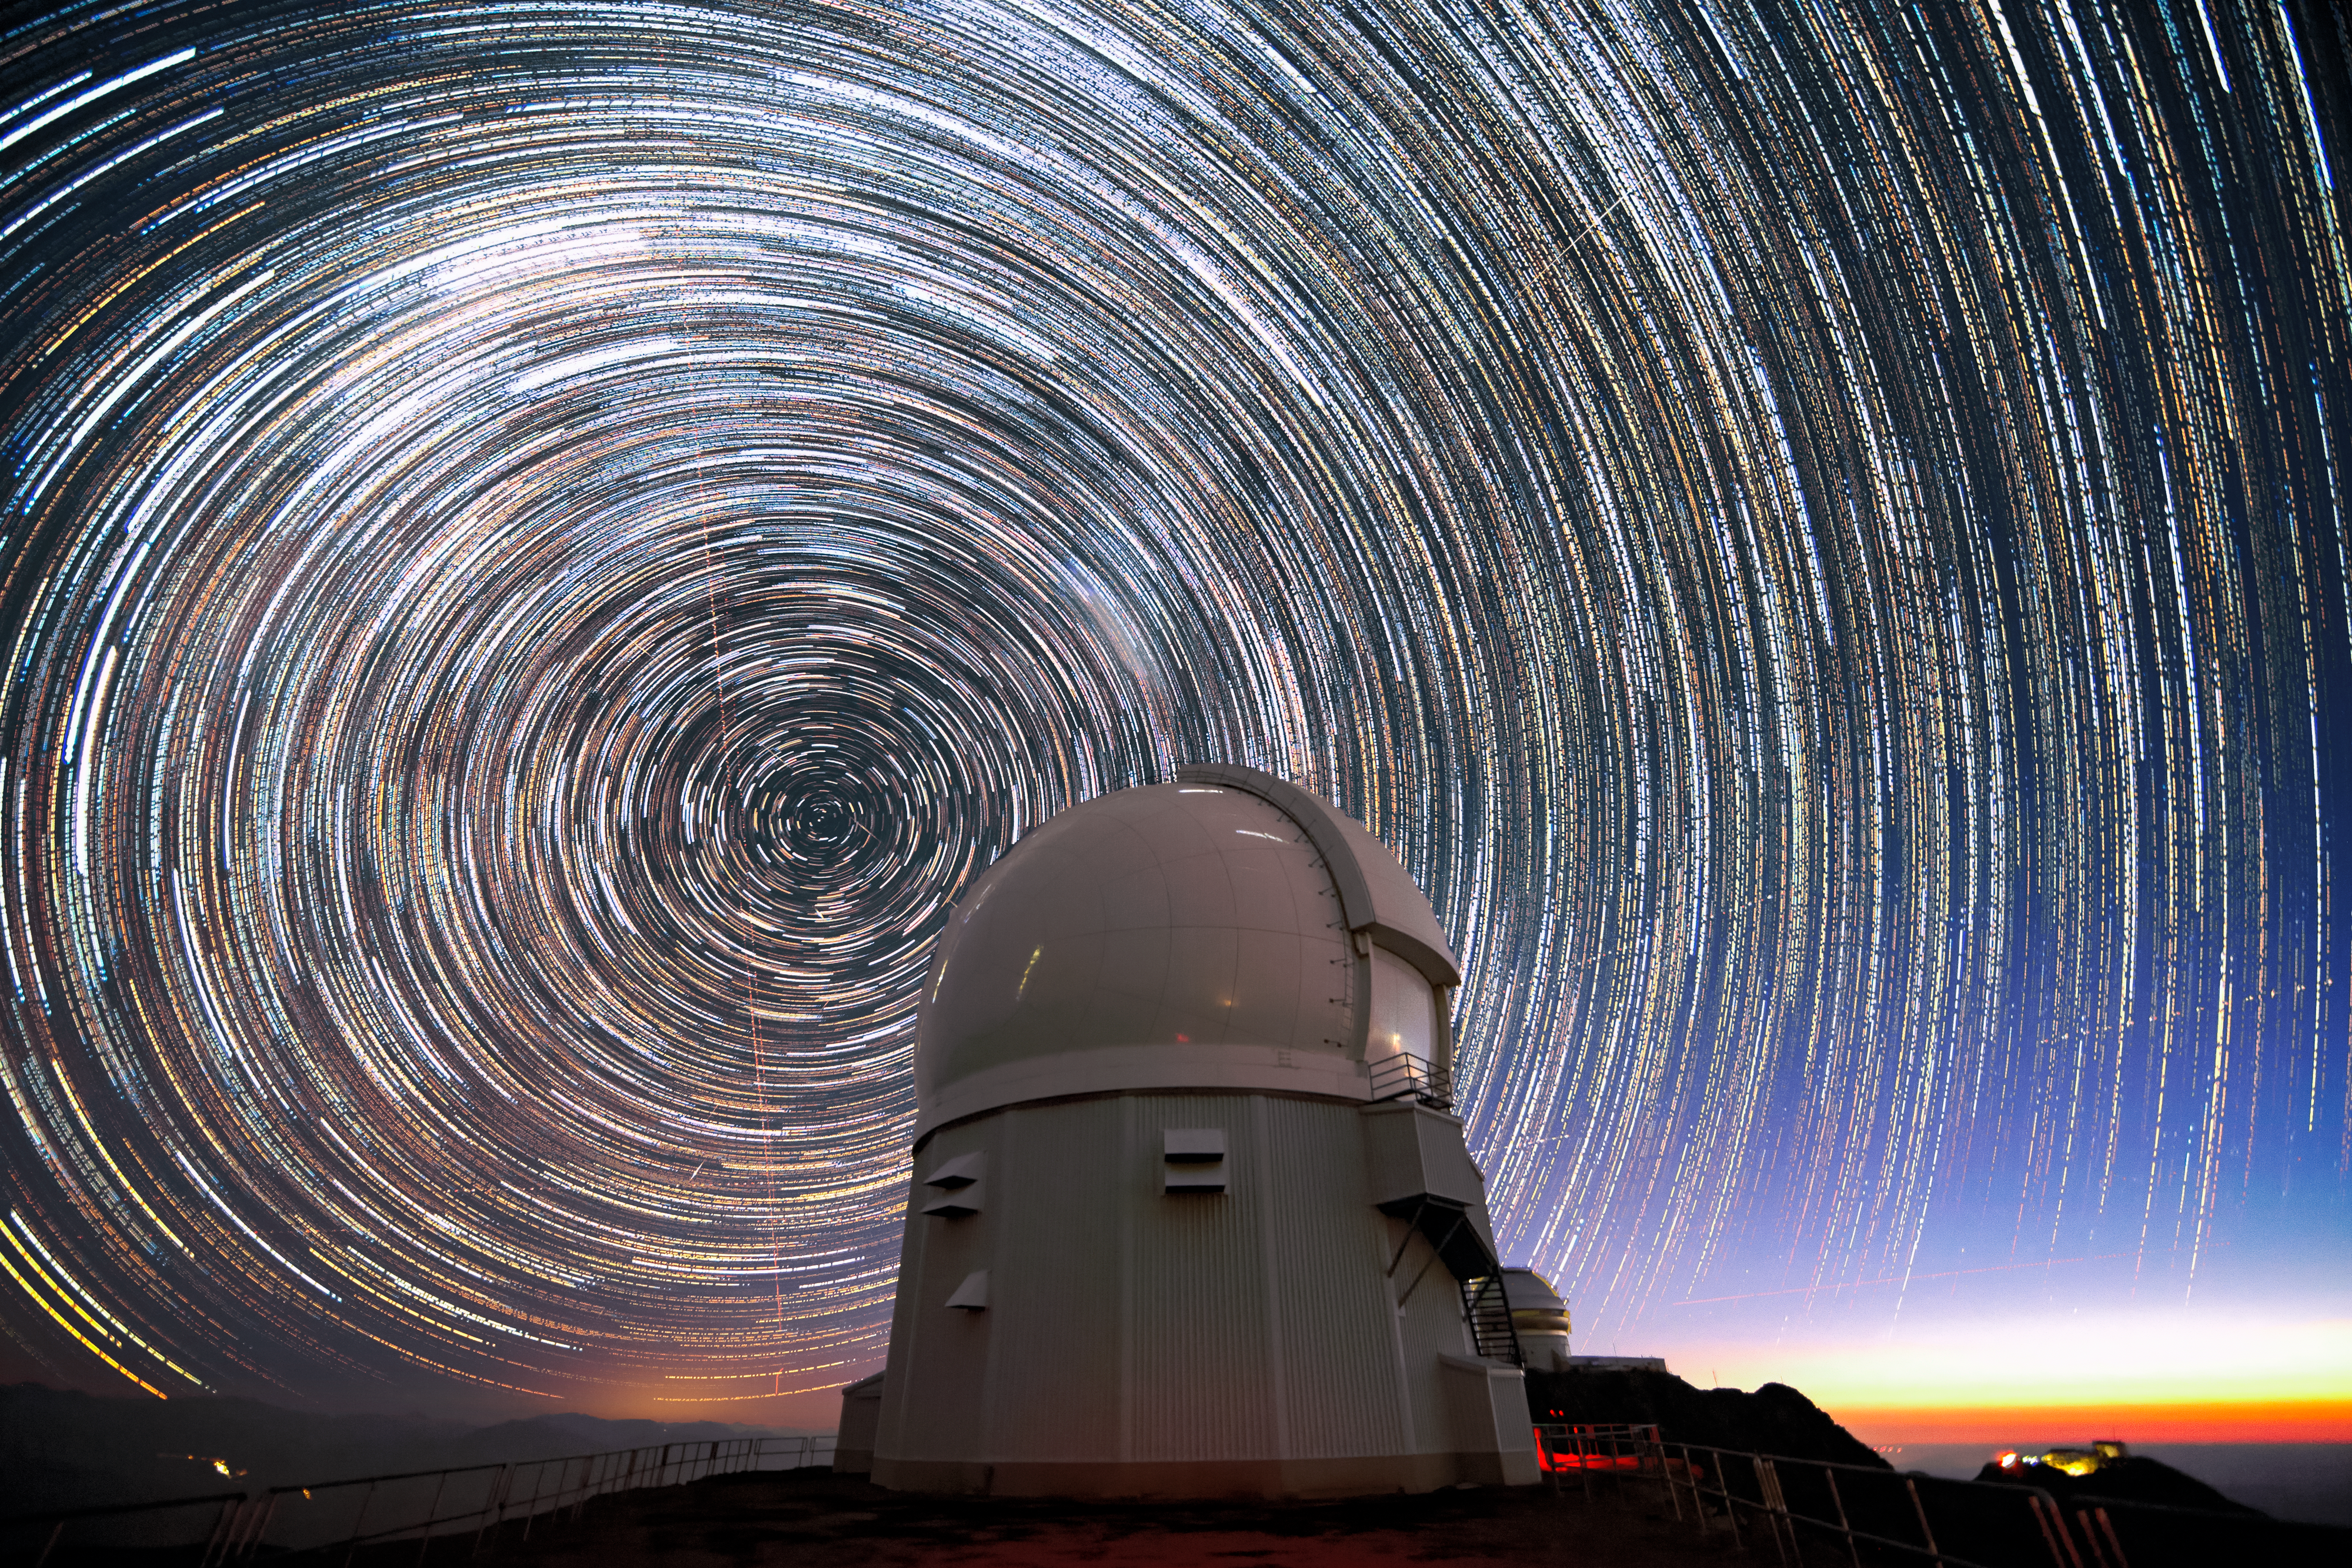

Stars and satellites over SOAR

This long-exposure image, taken shortly before sunrise, shows stars appearing to “trail” around the south celestial pole (at the center of the circles) above the Southern Astrophysical Research Telescope (SOAR Telescope). The SOAR Telescope is part of Cerro Tololo Inter-American Observatory, a Program of NSF’s NOIRLab. These trails are caused by the rotation of Earth, which makes stars appear to streak over a long exposure. A few airplanes, shooting stars and satellite trails are also faintly visible. To produce clear, sharp images of stars, planets, and galaxies without the trails seen in this image, astronomical research telescopes like SOAR use sophisticated tracking and guiding systems to precisely follow their targets for hours at a time. Combined with their adaptive optics systems, modern telescopes are able to generate clear images of all types of celestial objects.

Credit: CTIO/NOIRLab/SOAR/NSF/AURA/M. Paredes